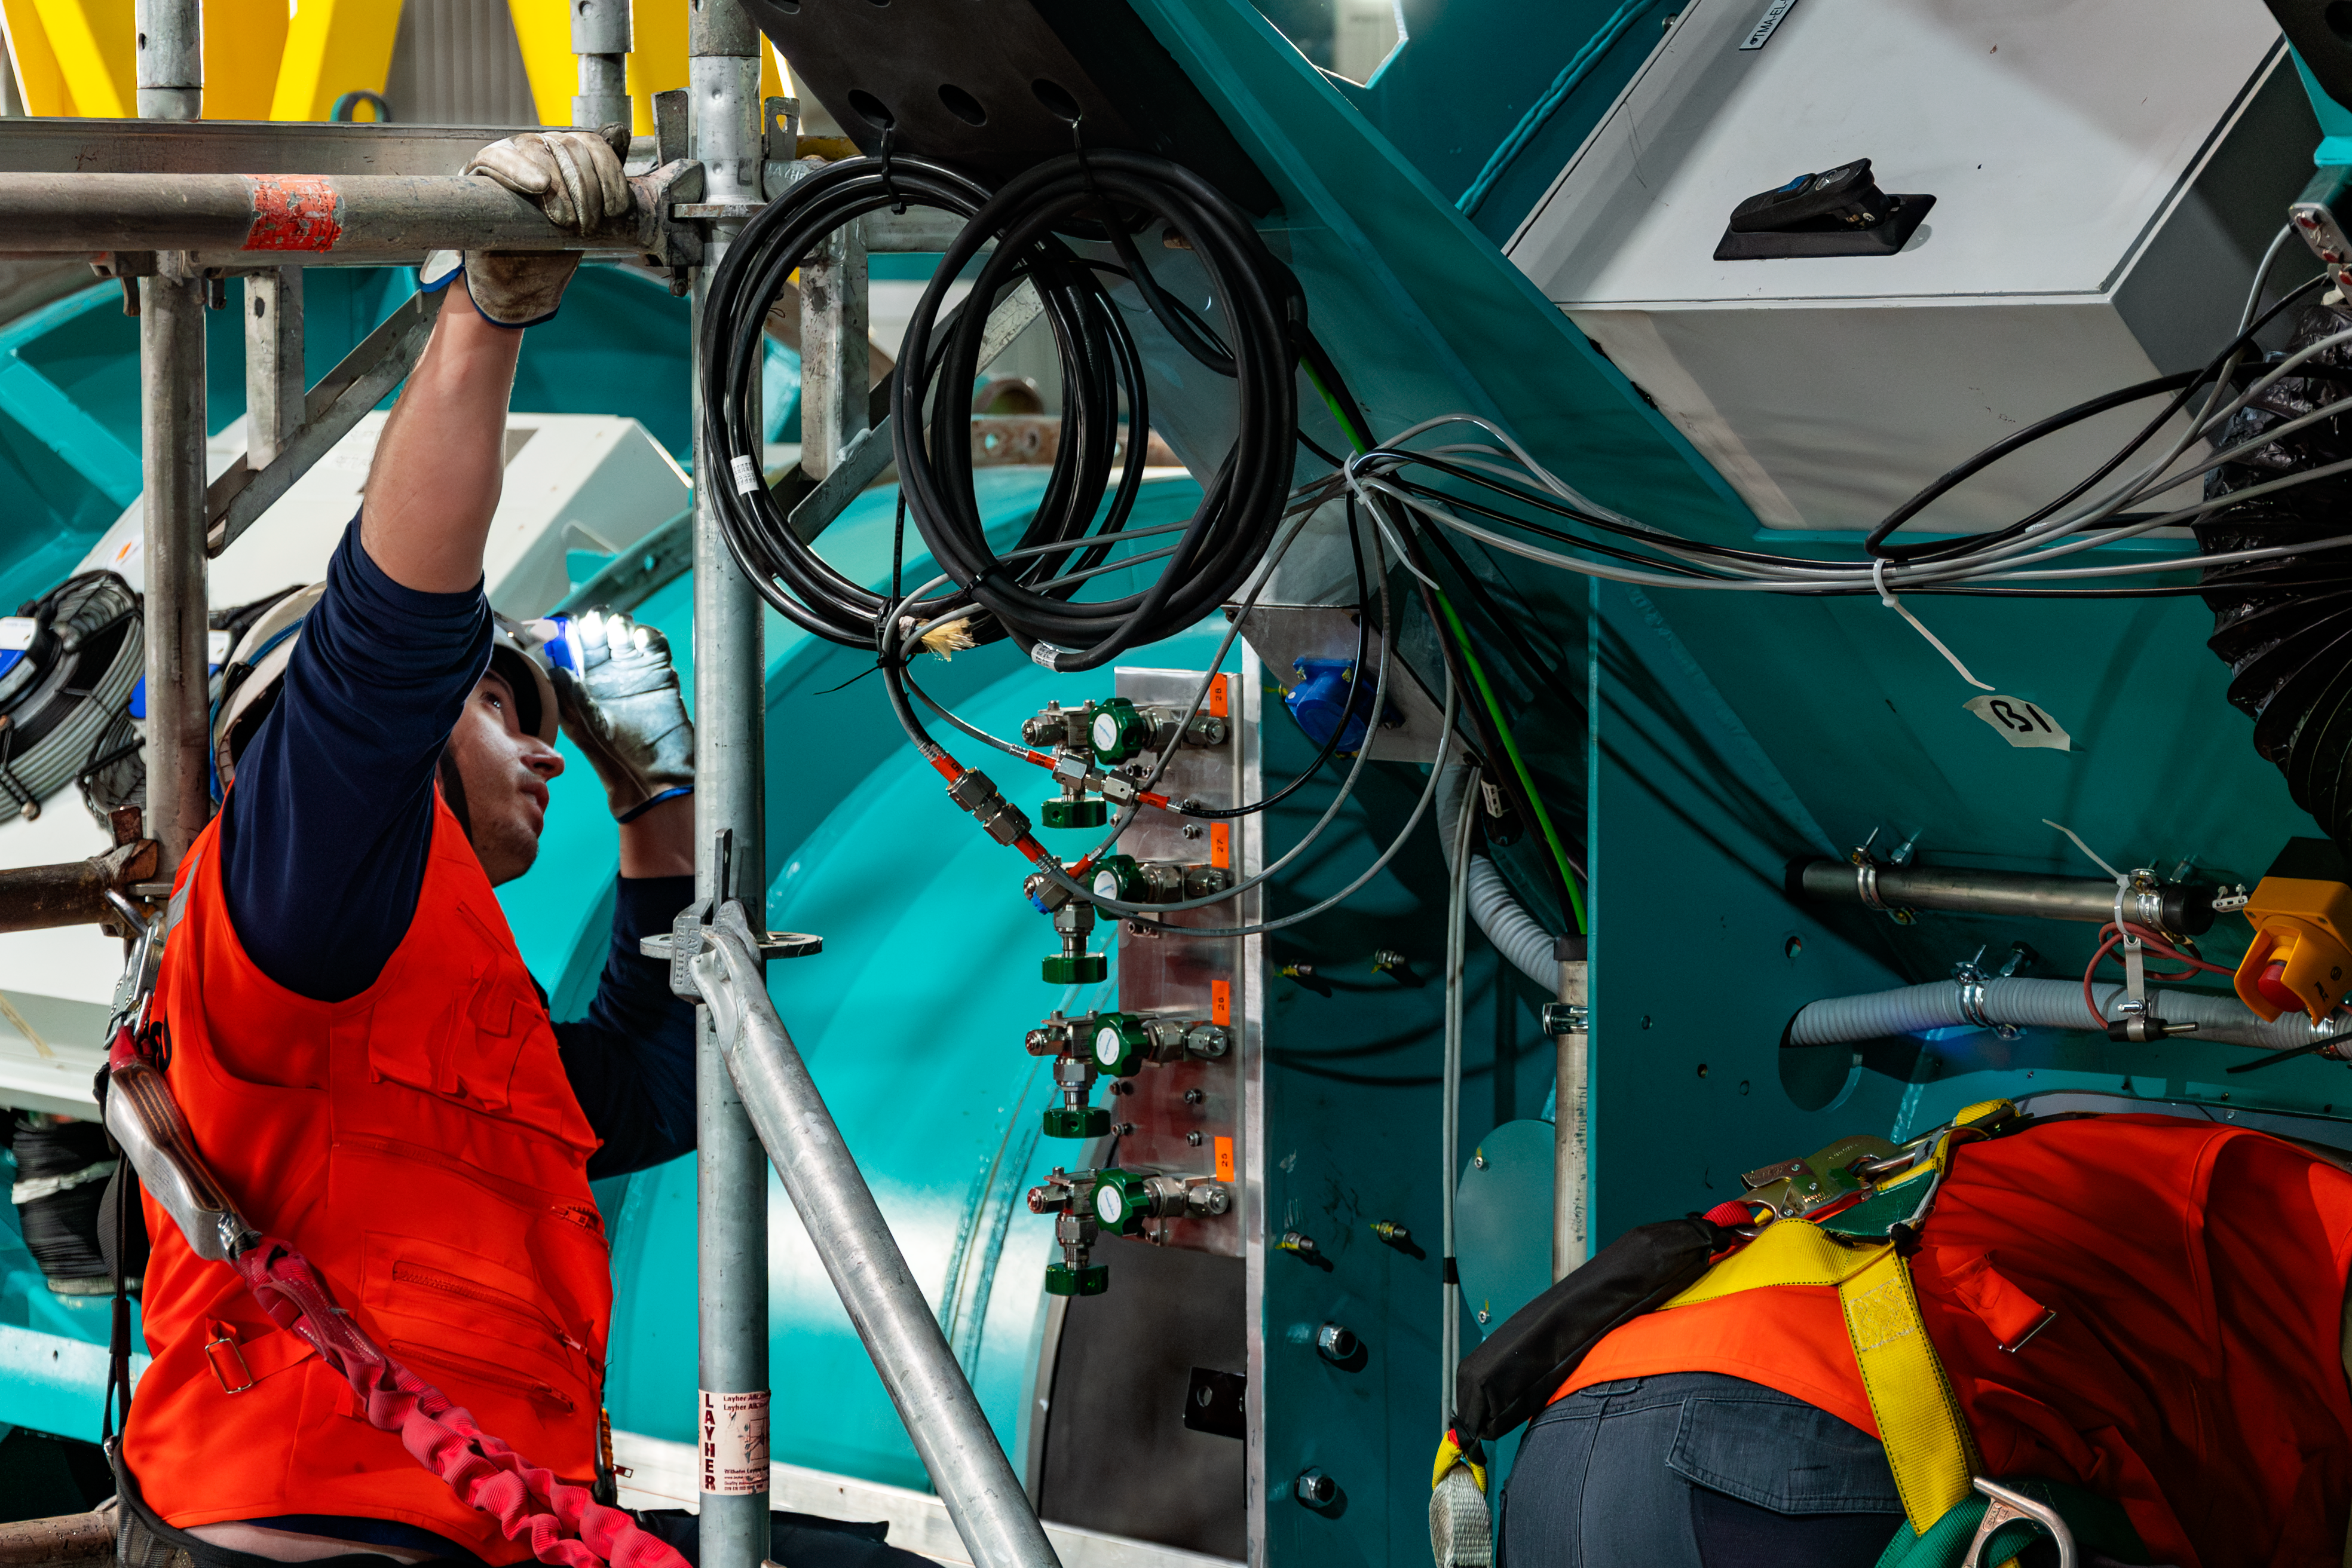

LSST Camera Installed at Rubin Observatory

The LSST Camera was installed on the Simonyi Survey Telescope at NSF–DOE Vera C. Rubin Observatory in March 2025.

Credit: RubinObs/NOIRLab/SLAC/NSF/DOE/AURA/B. Quint